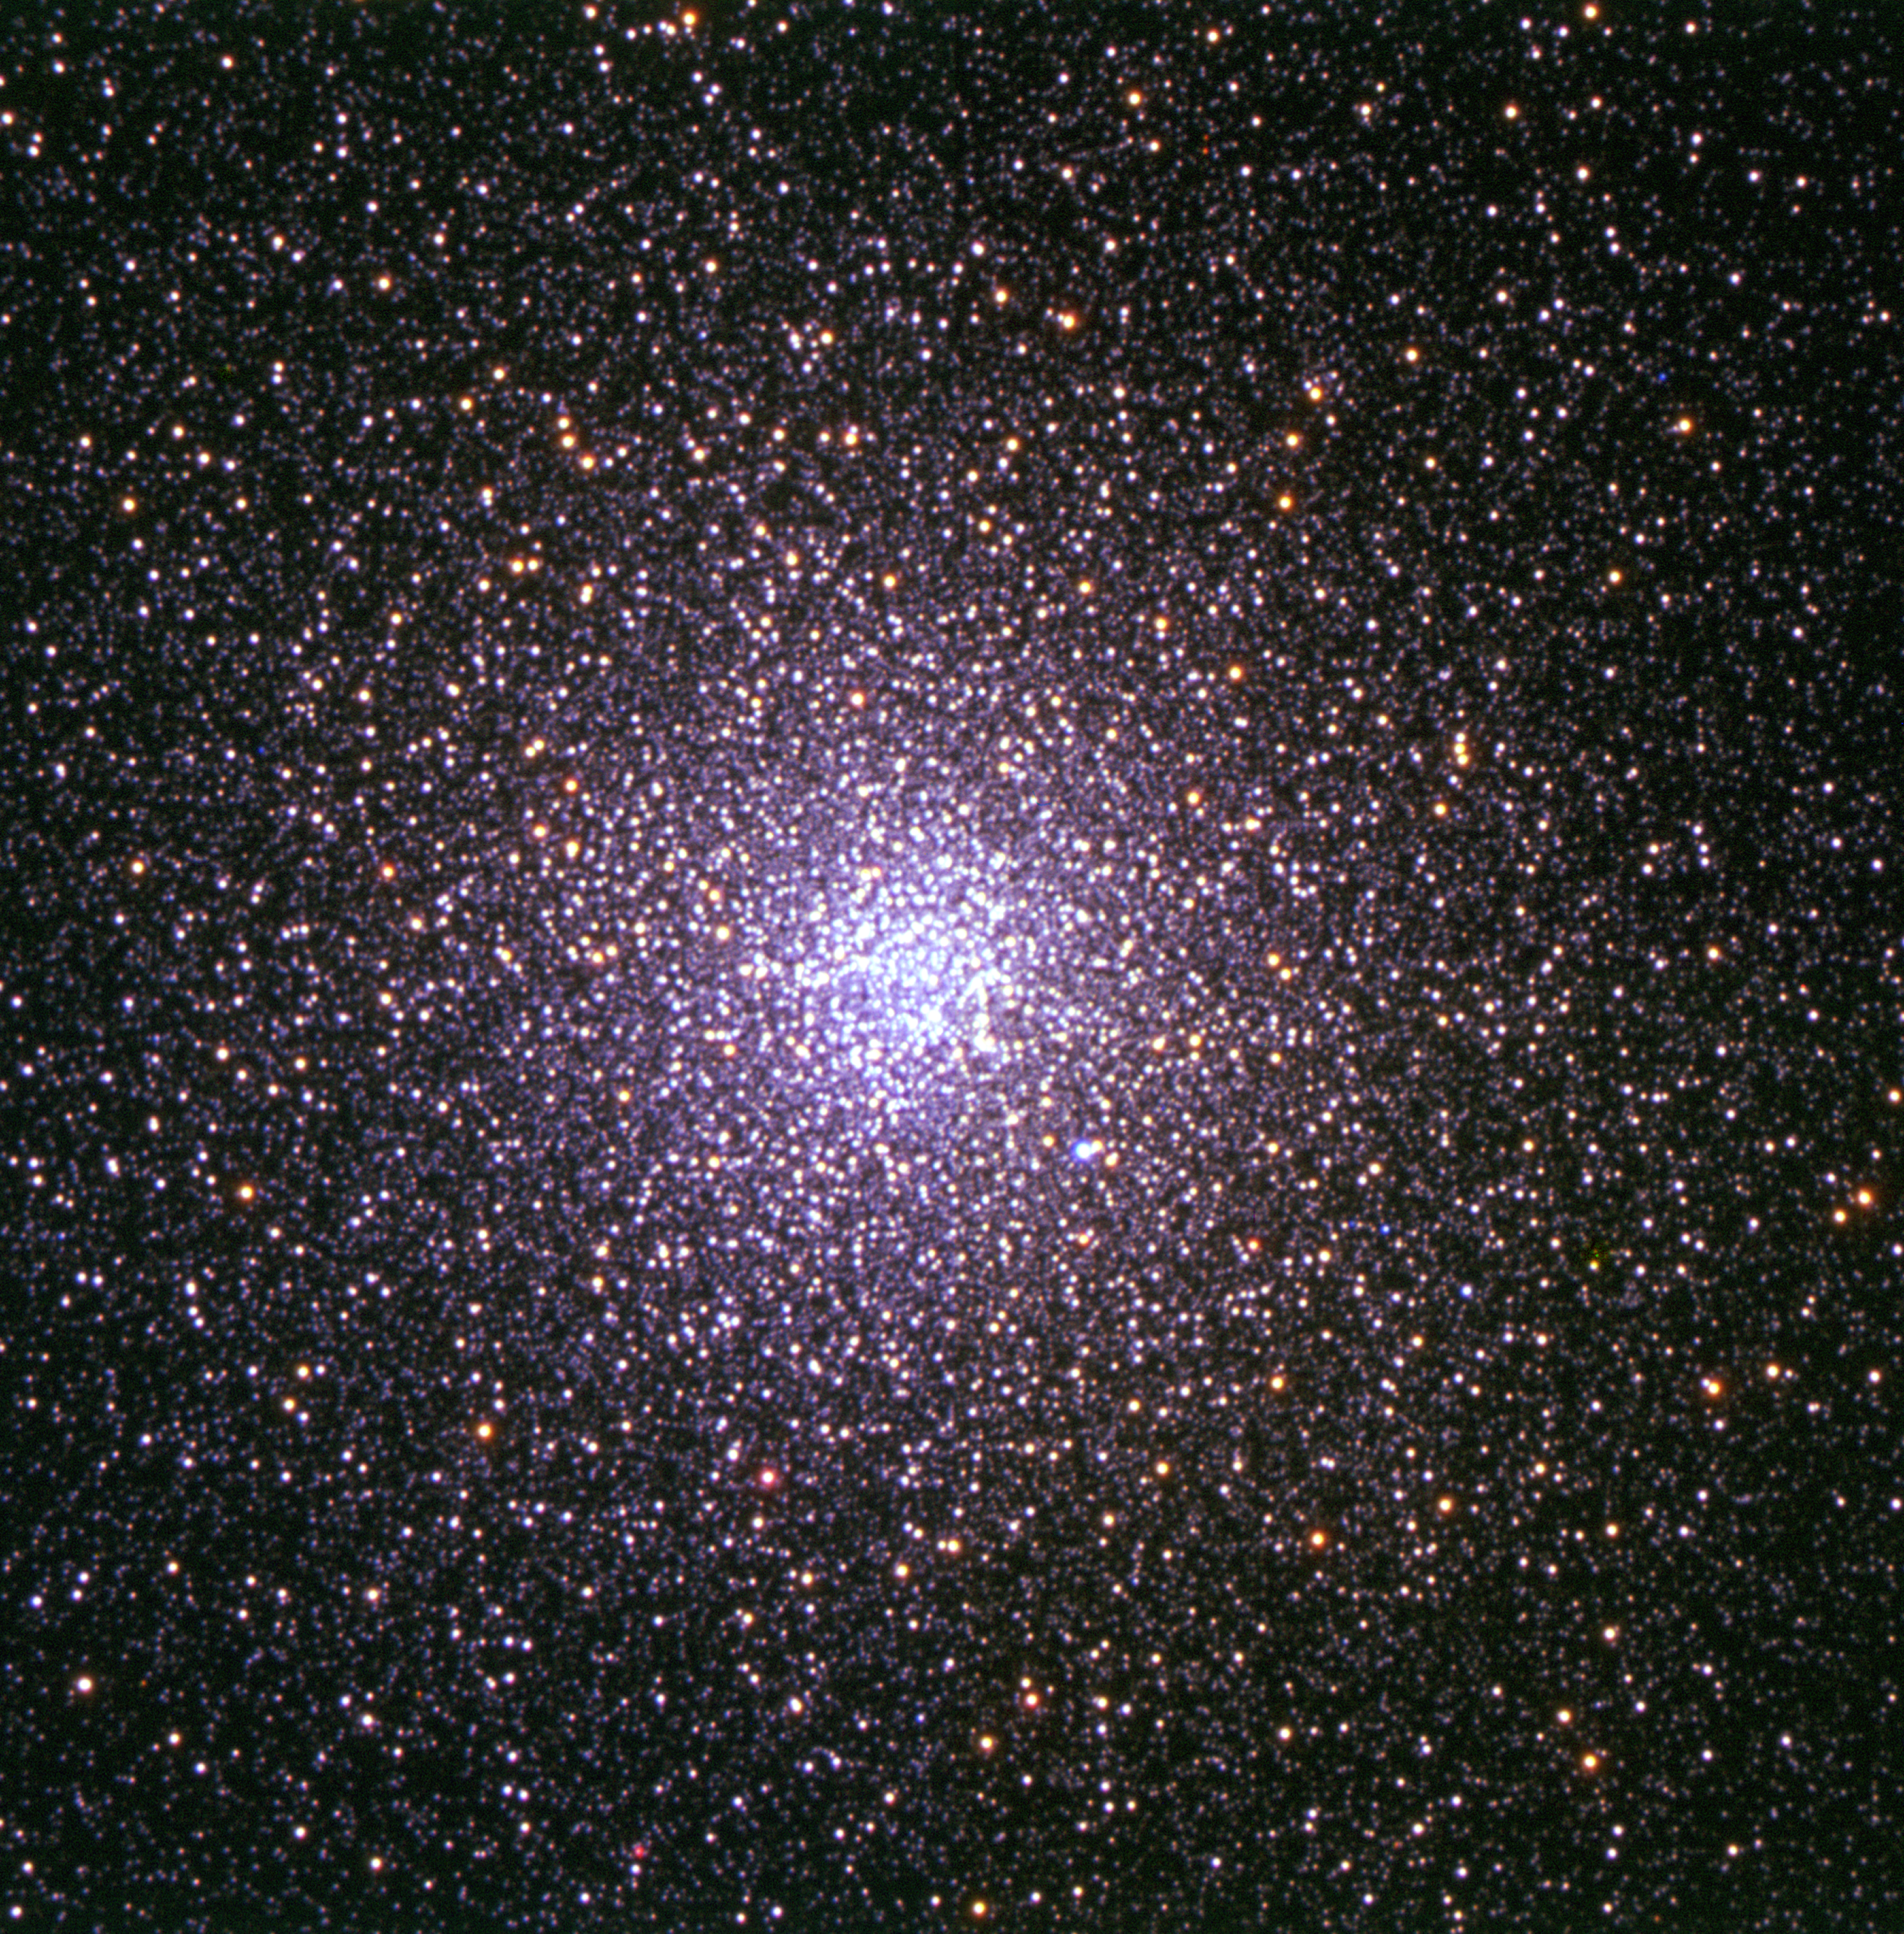

The globular cluster 47 Tuc

Based on data obtained with FORS1 on Kueyen, UT2 of the Very Large Telescope. The image, 7 arcmin wide, covers the central core of the 30 arcmin large globular cluster. The observations were taken in three different filters: U, R, and a narrow-band filter centred around 485 nm, for a total exposure time of less than 5 minutes. The data were extracted from the ESO Science Archive and processed by Rubina Kotak (ESO) and the final image processing was done by Henri Boffin (ESO). North is up and East is to the left.

Credit: ESO